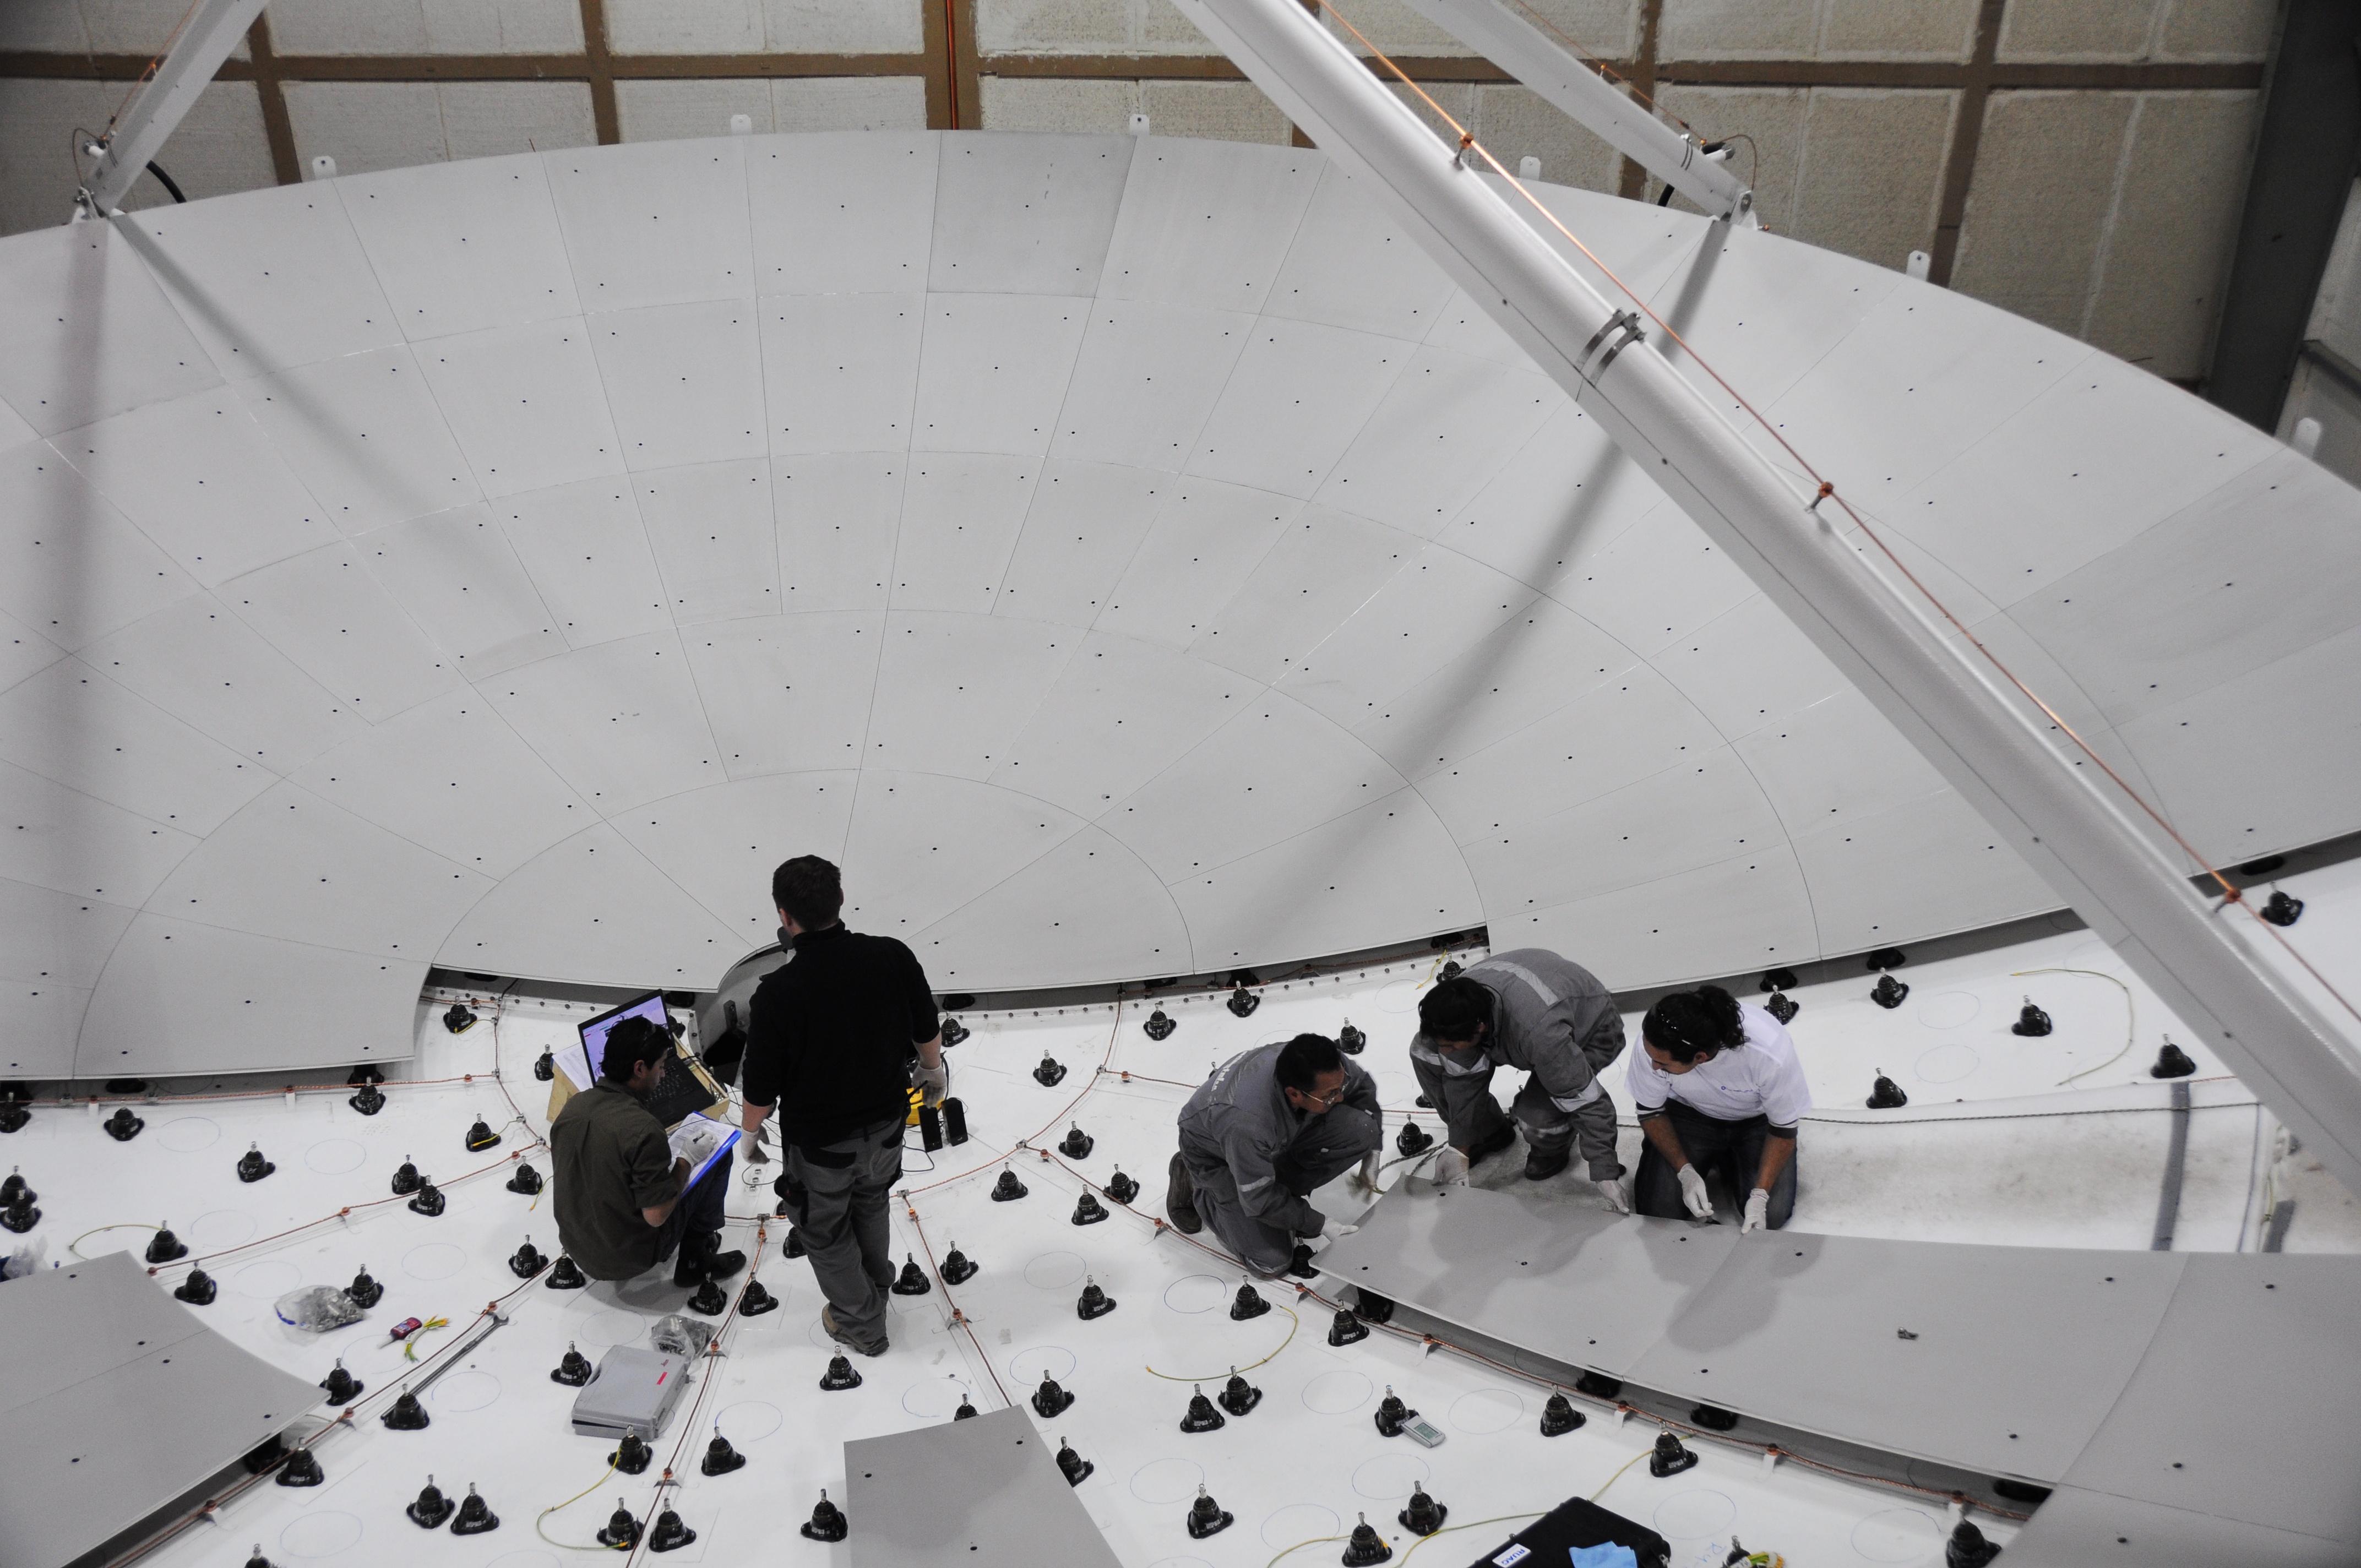

Engineers installing the panel

Engineers installing the panels for a perfect reflecting surface.

Credit: ALMA (ESO/NAOJ/NRAO)